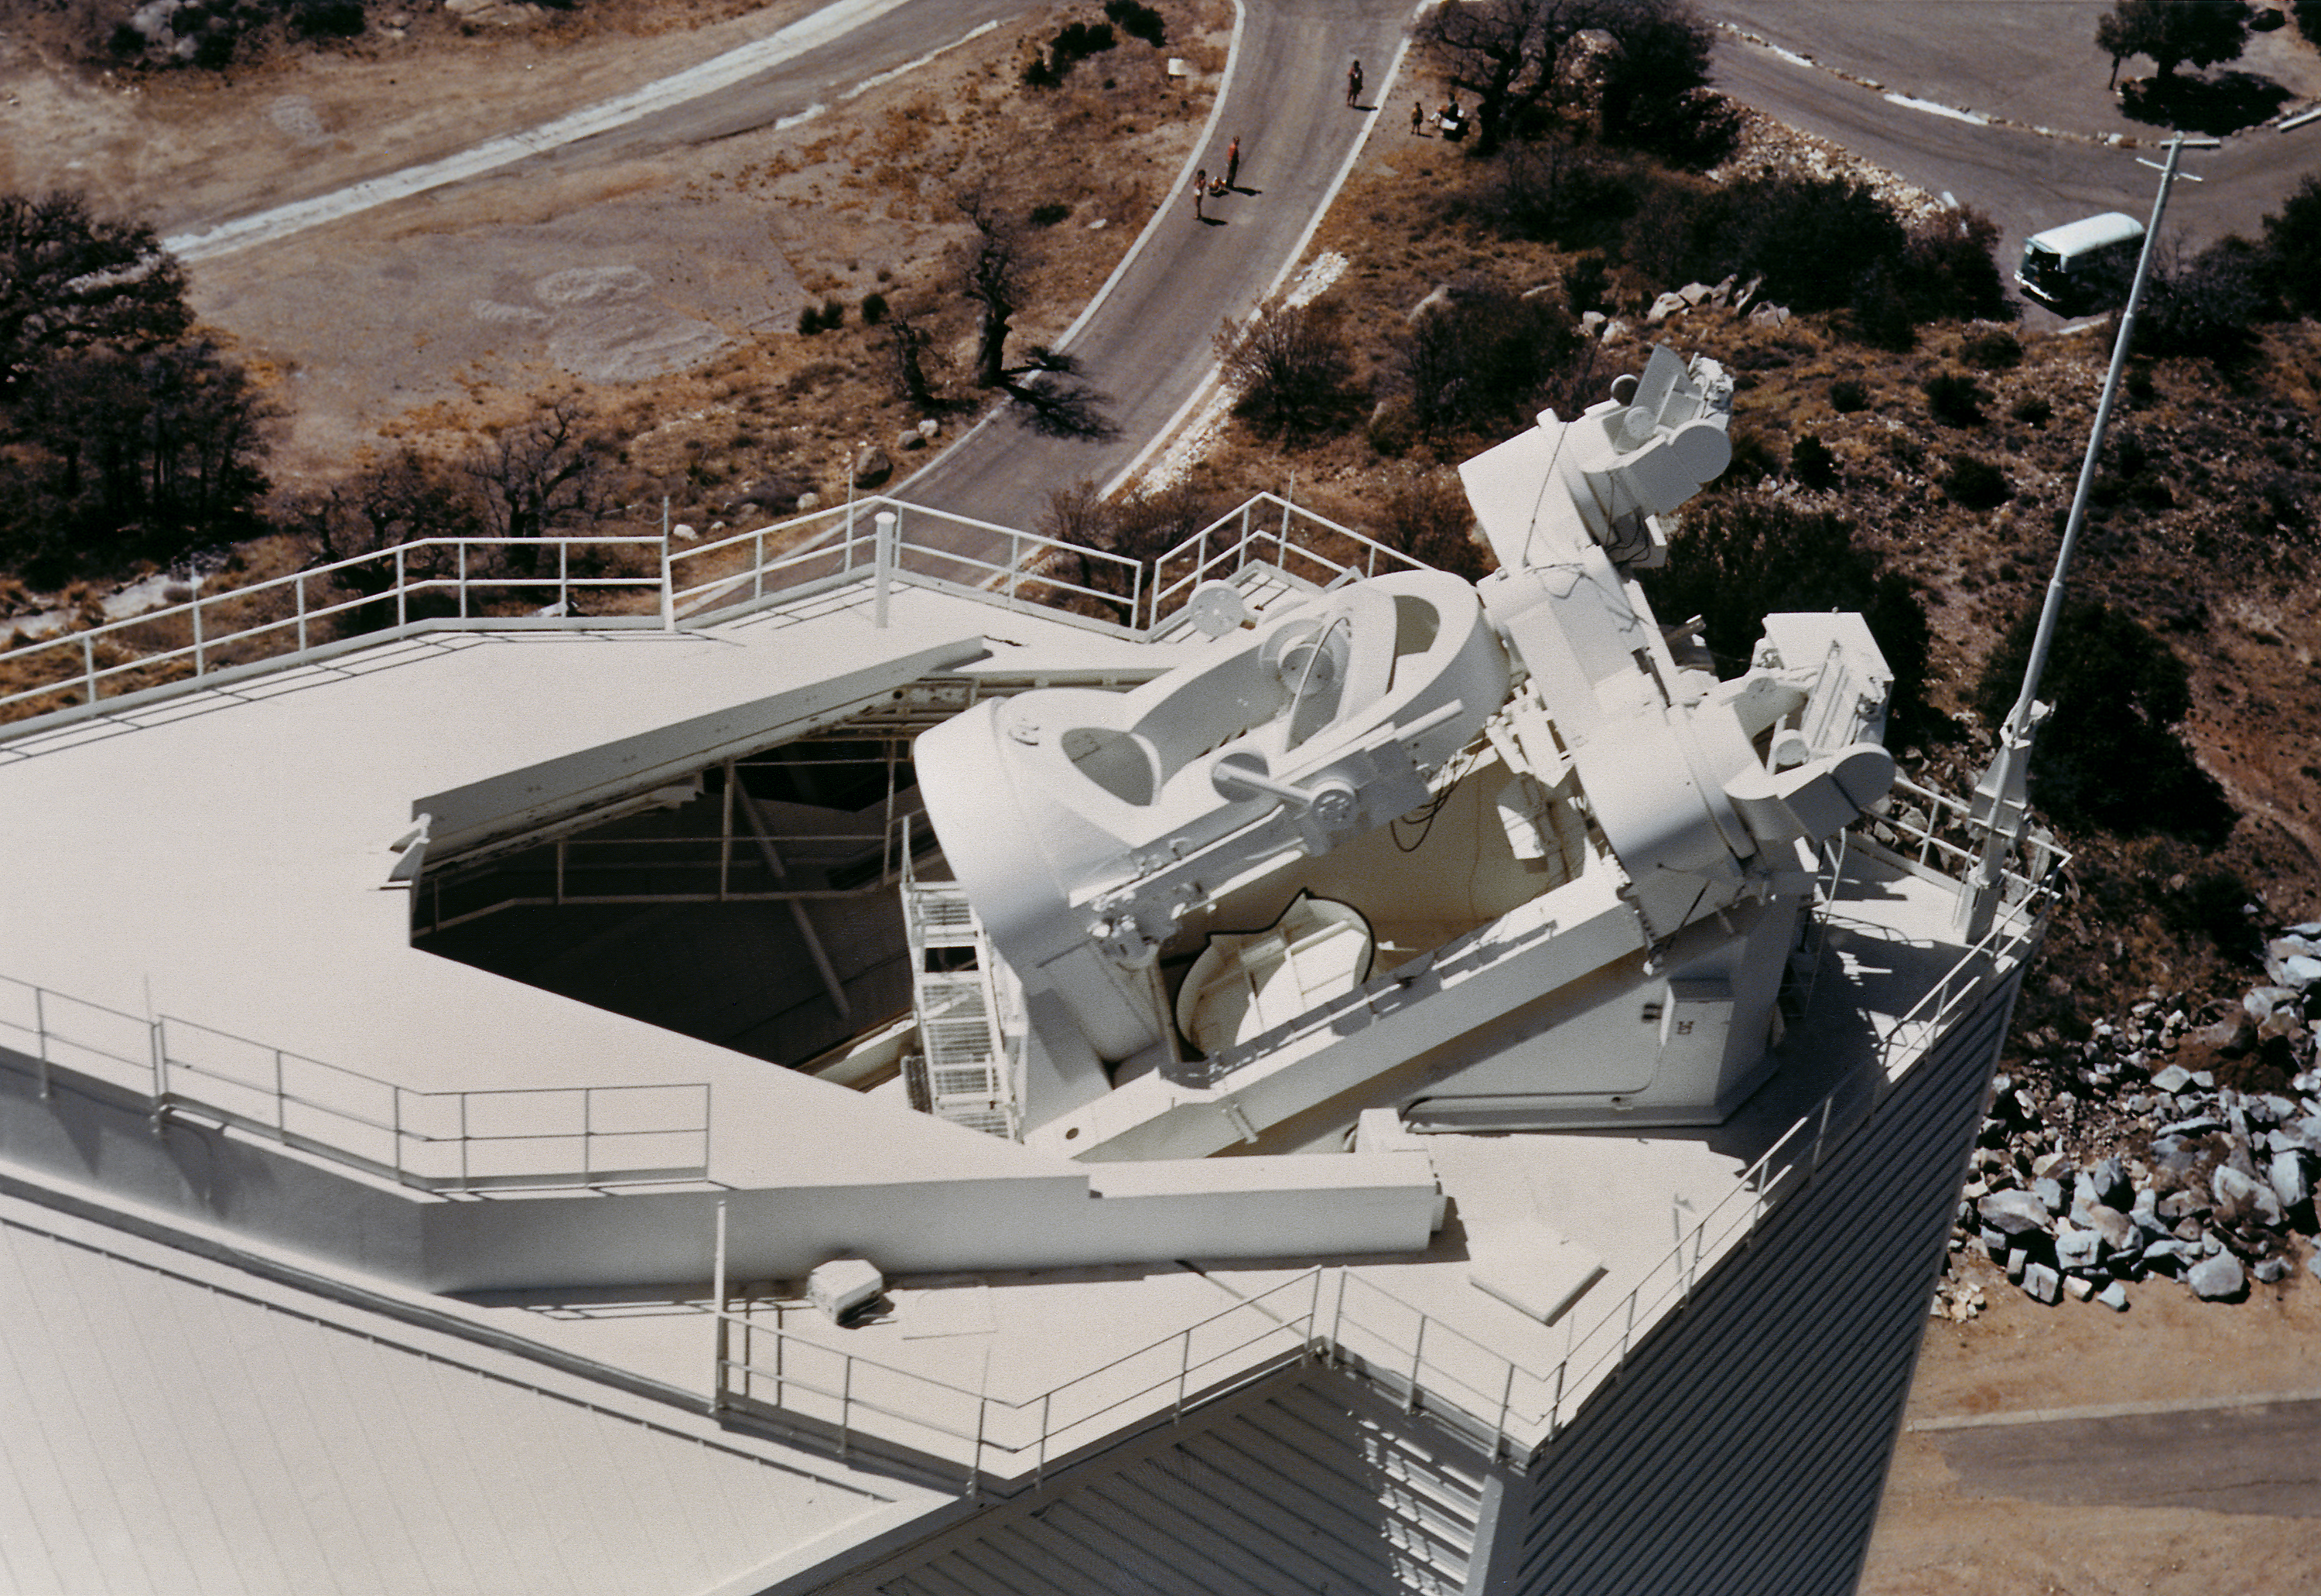

Aerial view of the solar McMath-Pierce telescope.

An aerial shot of the top of the McMath-Pierce telescope on Kitt Peak, the largest solar telescope in the world. This telescope is large enough that it is also used for bright star work during the night: most solar telescopes are only sensitive enough to observe the bright Sun.

Credit: NOIRLab/NSF/AURA